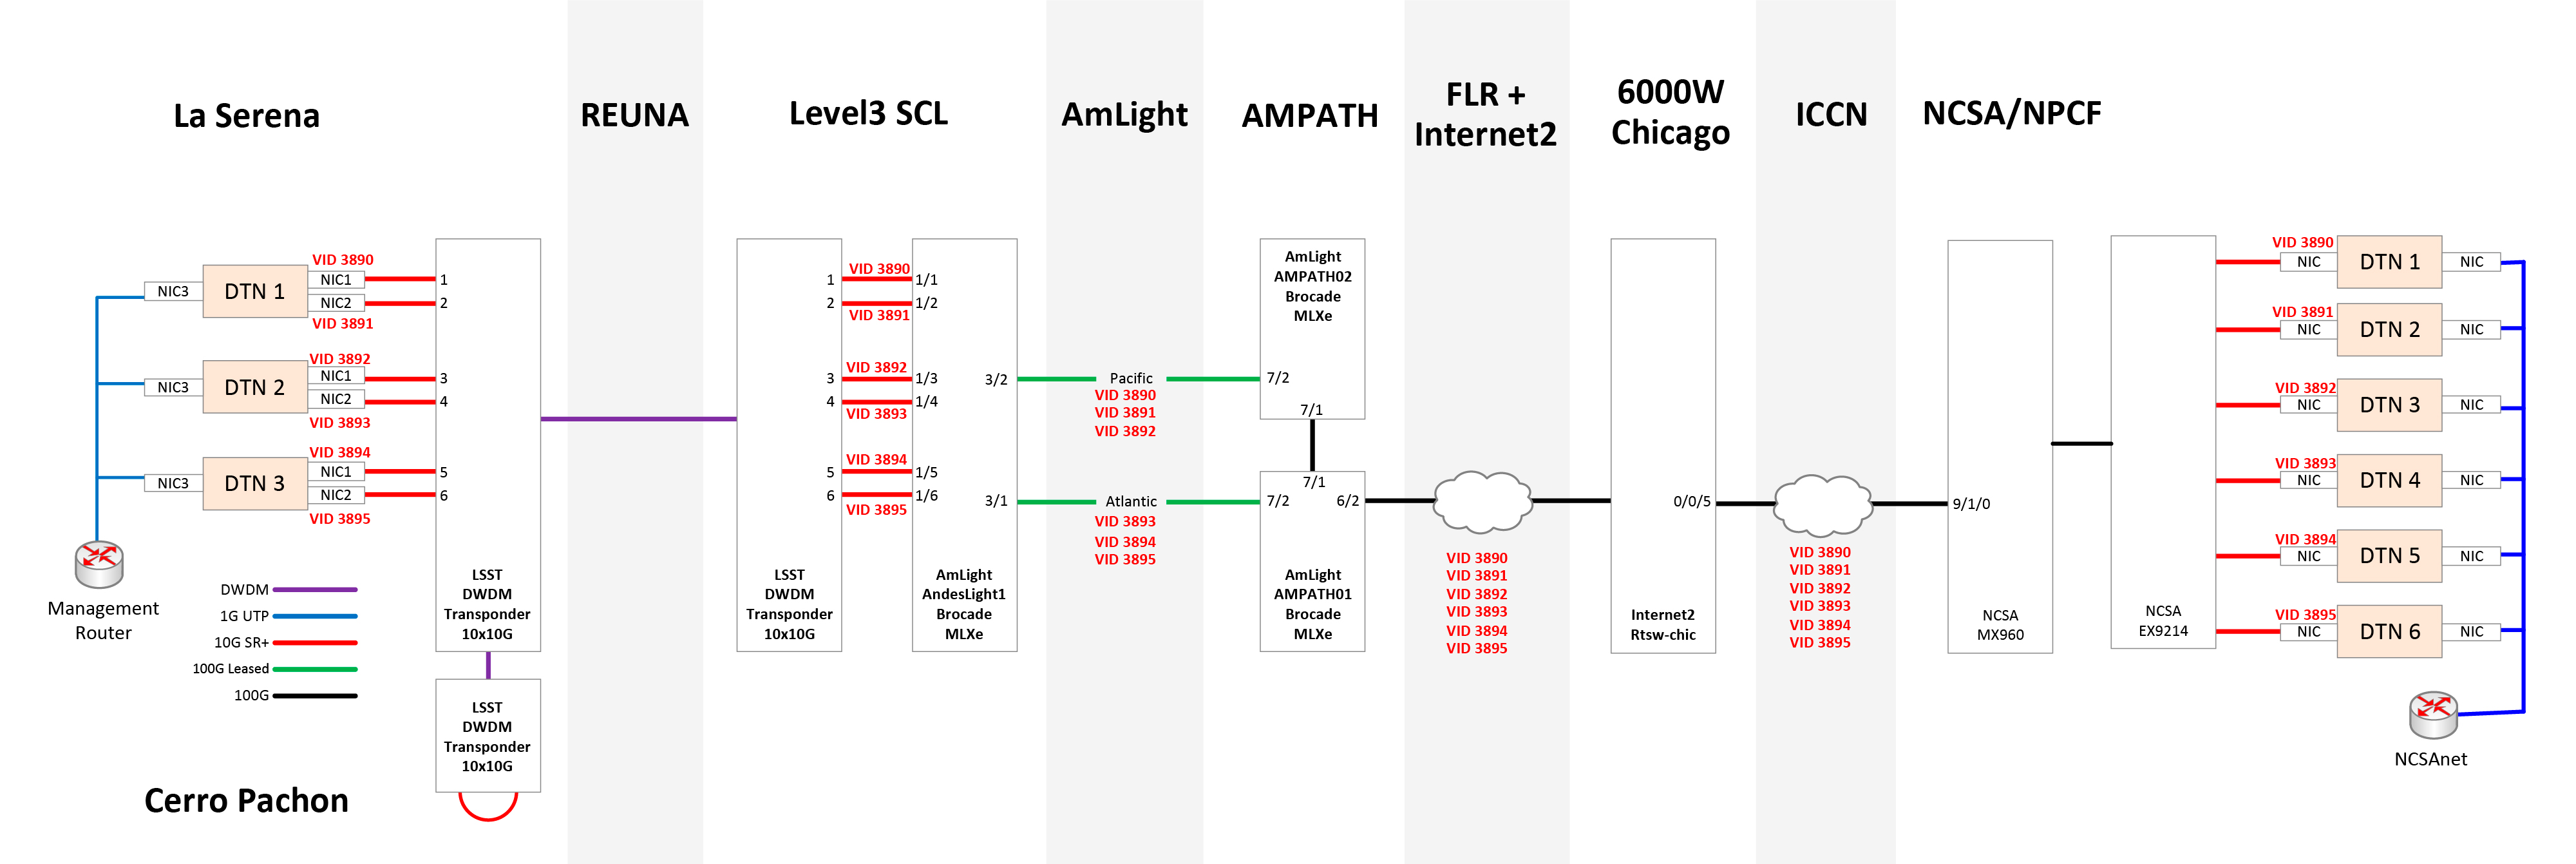

Fiber Optic Network Diagram

Network diagram showing components of the Cerro Pachón to NCSA data transfer which include LSST/AURA from Cerro Pachón to La Serena, REUNA from La Serena to Santiago, FIU/Amlight for Santiago to Miami, and internet2 for Miami to Chicago, and NCSA for Chicago to Champaign.

Credit: Rubin Observatory/NSF/AURA